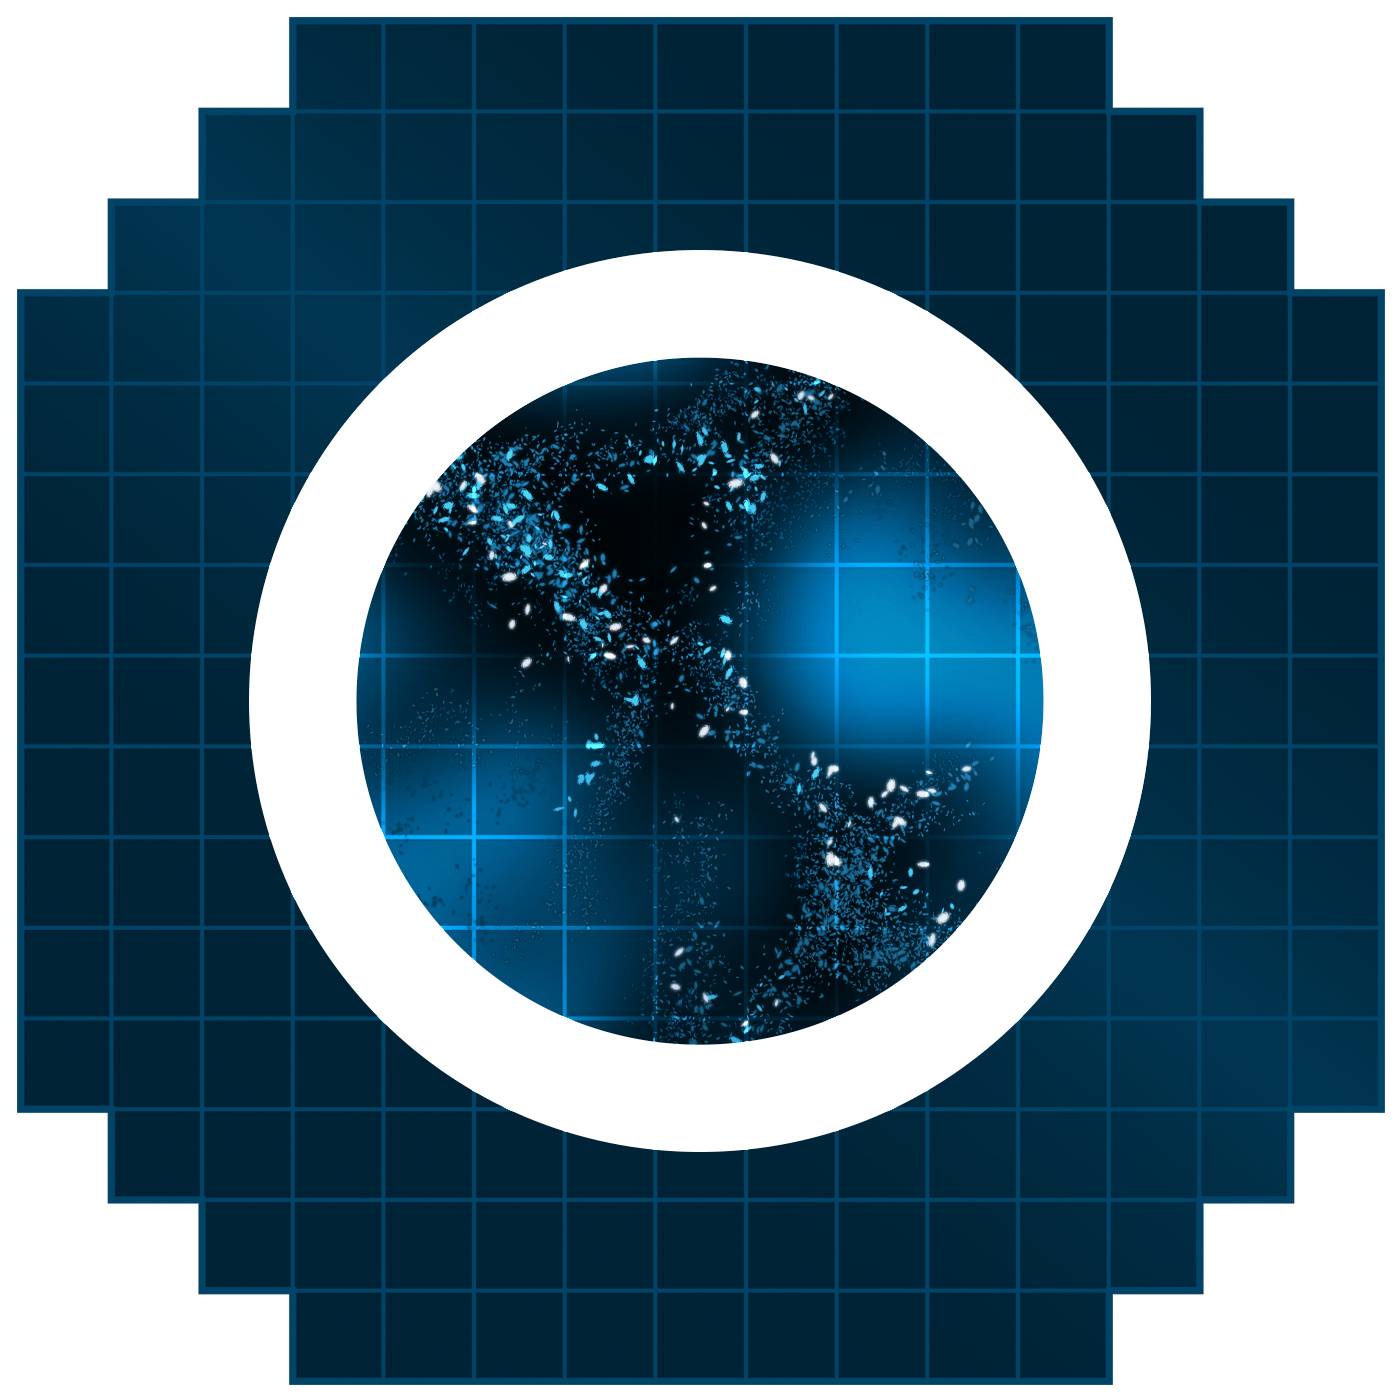

Dark Matter Icon

An icon representing dark matter.

Credit: RubinObs/NOIRLab/SLAC/NSF/DOE/AURA/J. Pinto